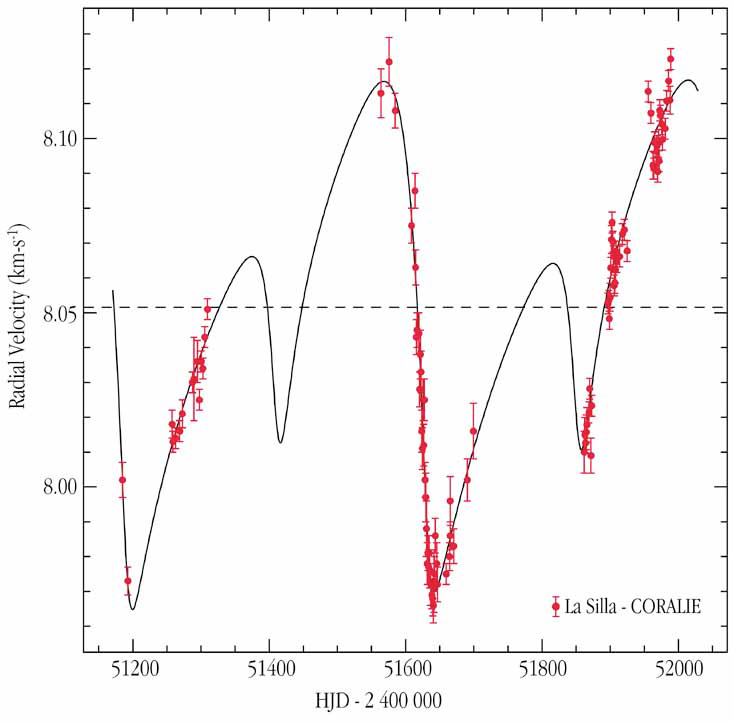

HD 82943: a "resonant" system

This chart shows the radial-velocity measurements of the central star, 82493, in a two-planet system, as observed with the CORALIE instrument at La Silla. The best-fit curve corresponds to expected variations, caused by the planets described in the text. The abscissa shows the date; the ordinate the velocity

Credit: ESO